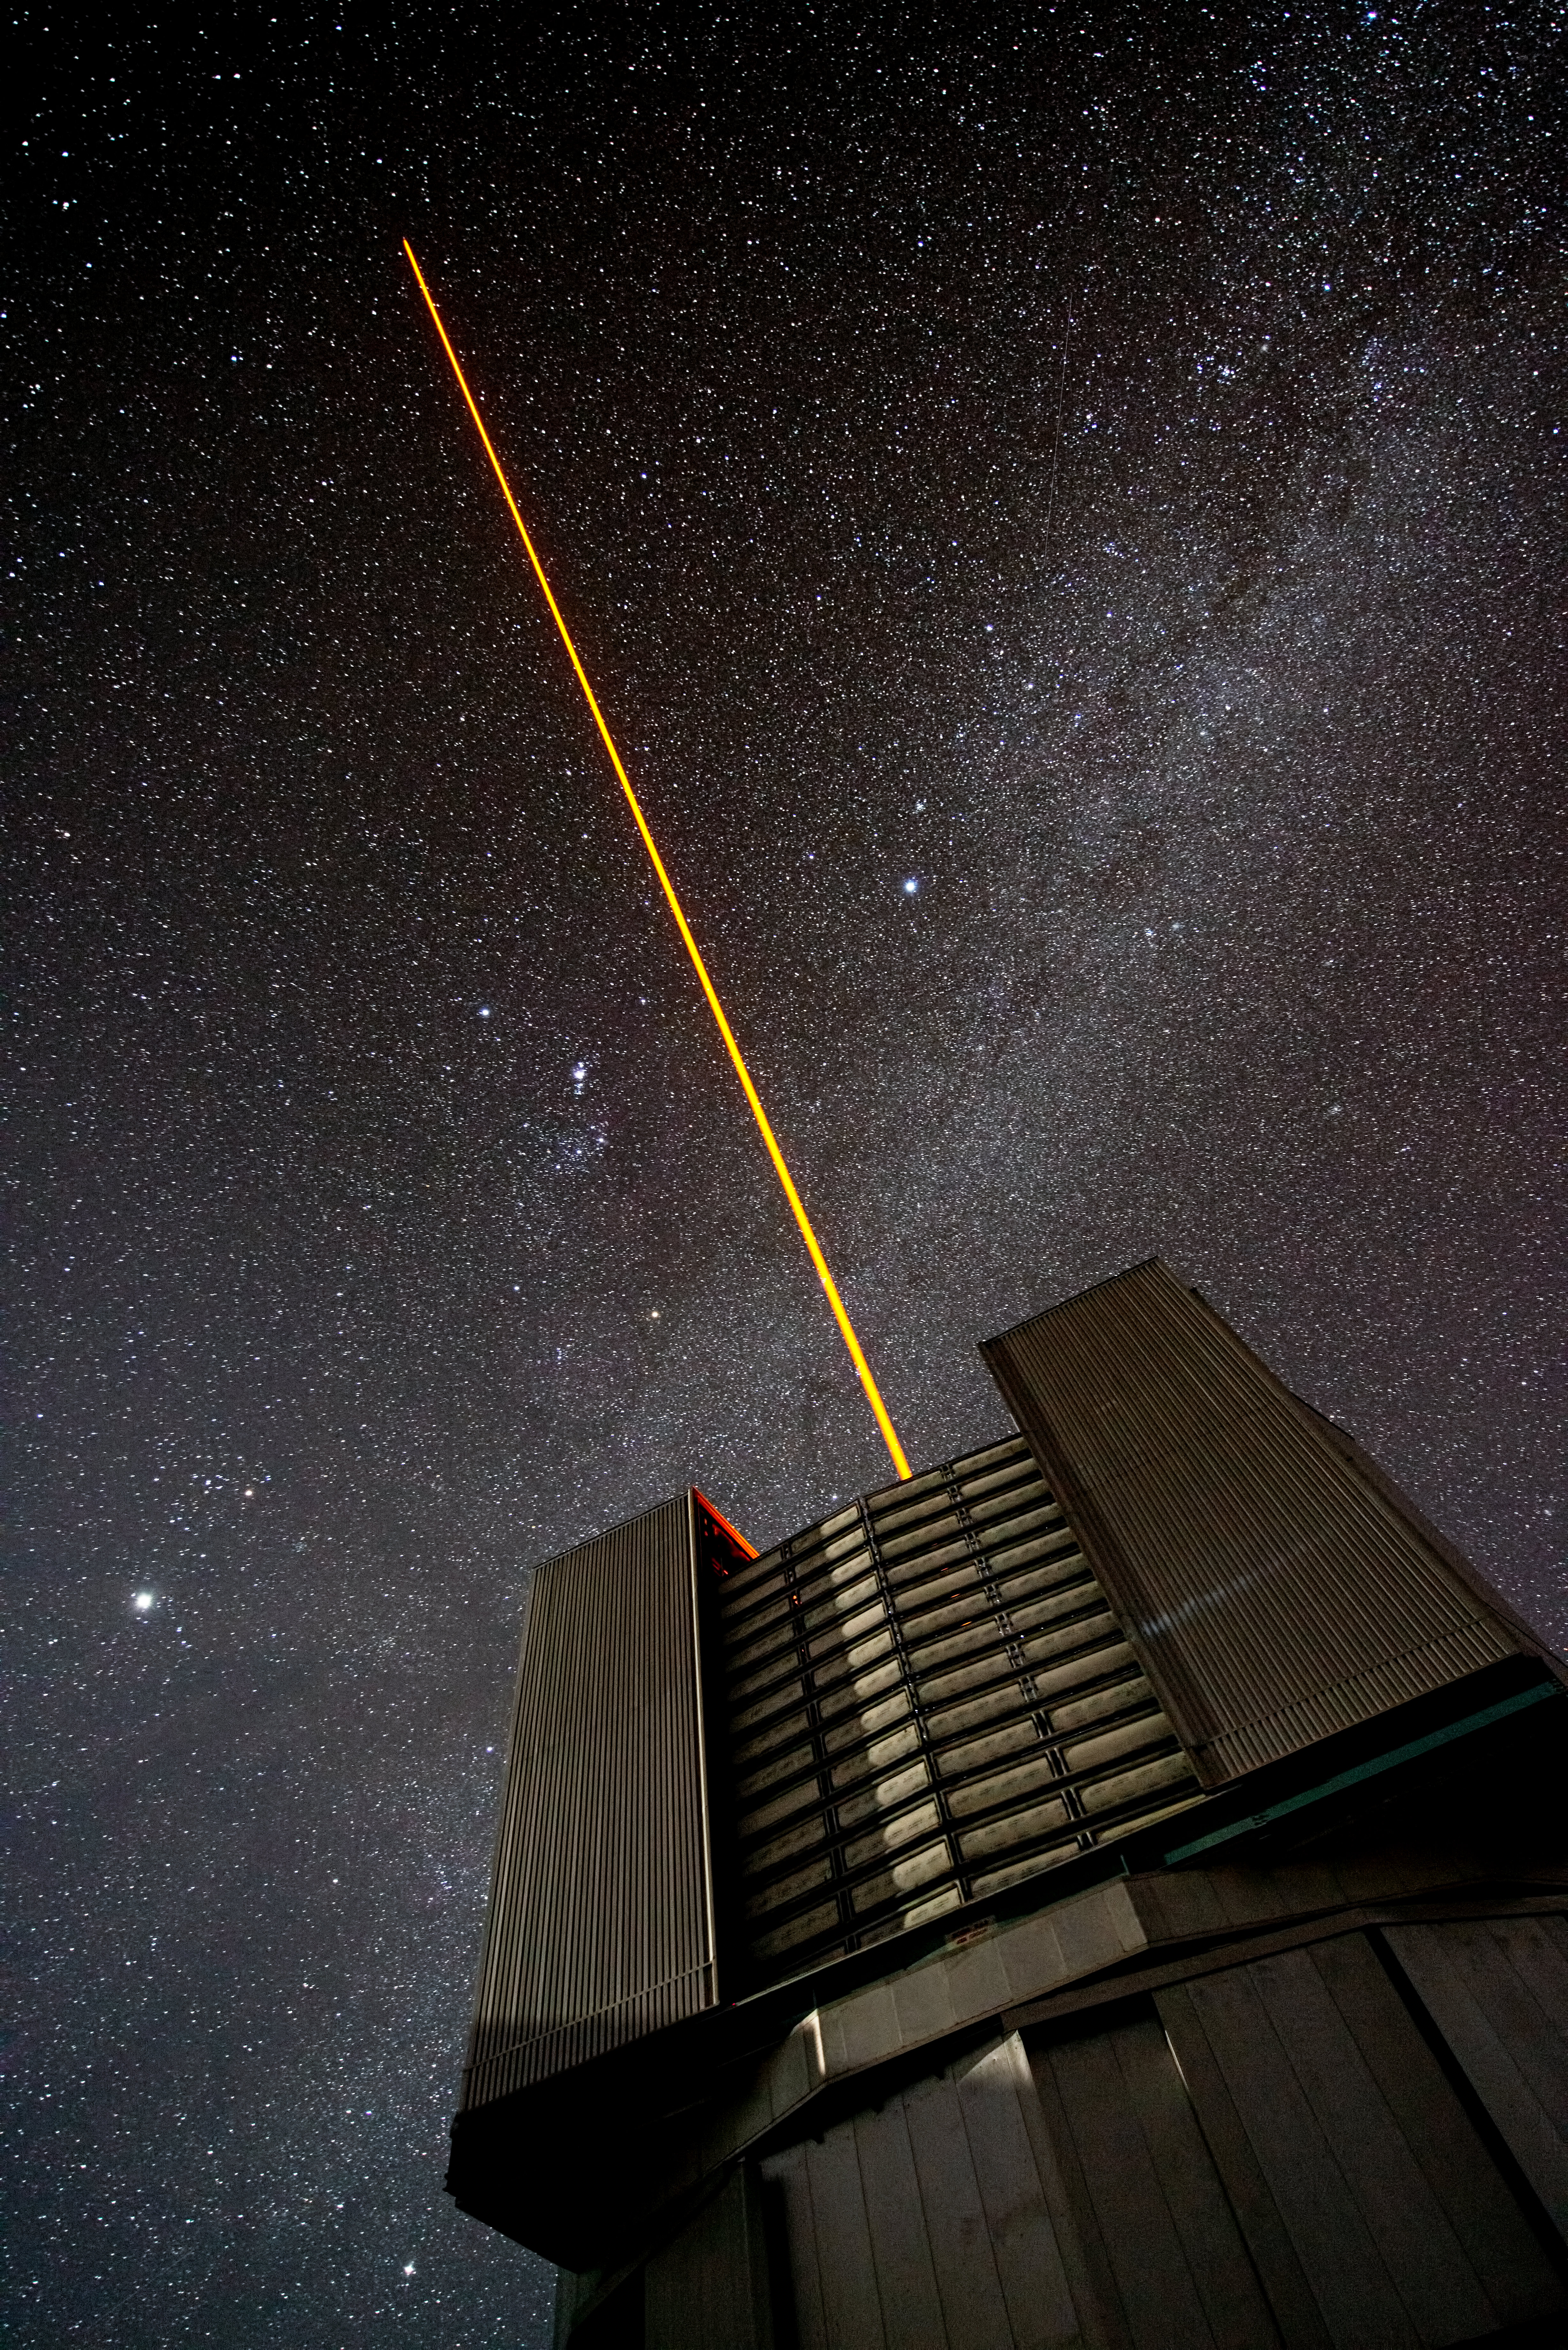

PARLA laser at the VLT

The PARLA laser is used to generate an artificial star about 90 kilometres up in the atmosphere. By creating and observing such a bright point of light astronomers can probe the turbulence in the layers of the atmosphere above the telescope. This information is then used to adjust deformable mirrors in real time in order to correct most of the disturbances caused by the constant movement of atmosphere and create much sharper images. Read more on the ESO announcement ann13010.

Credit: ESO/G.Hüdepohl (atacamaphoto.com)